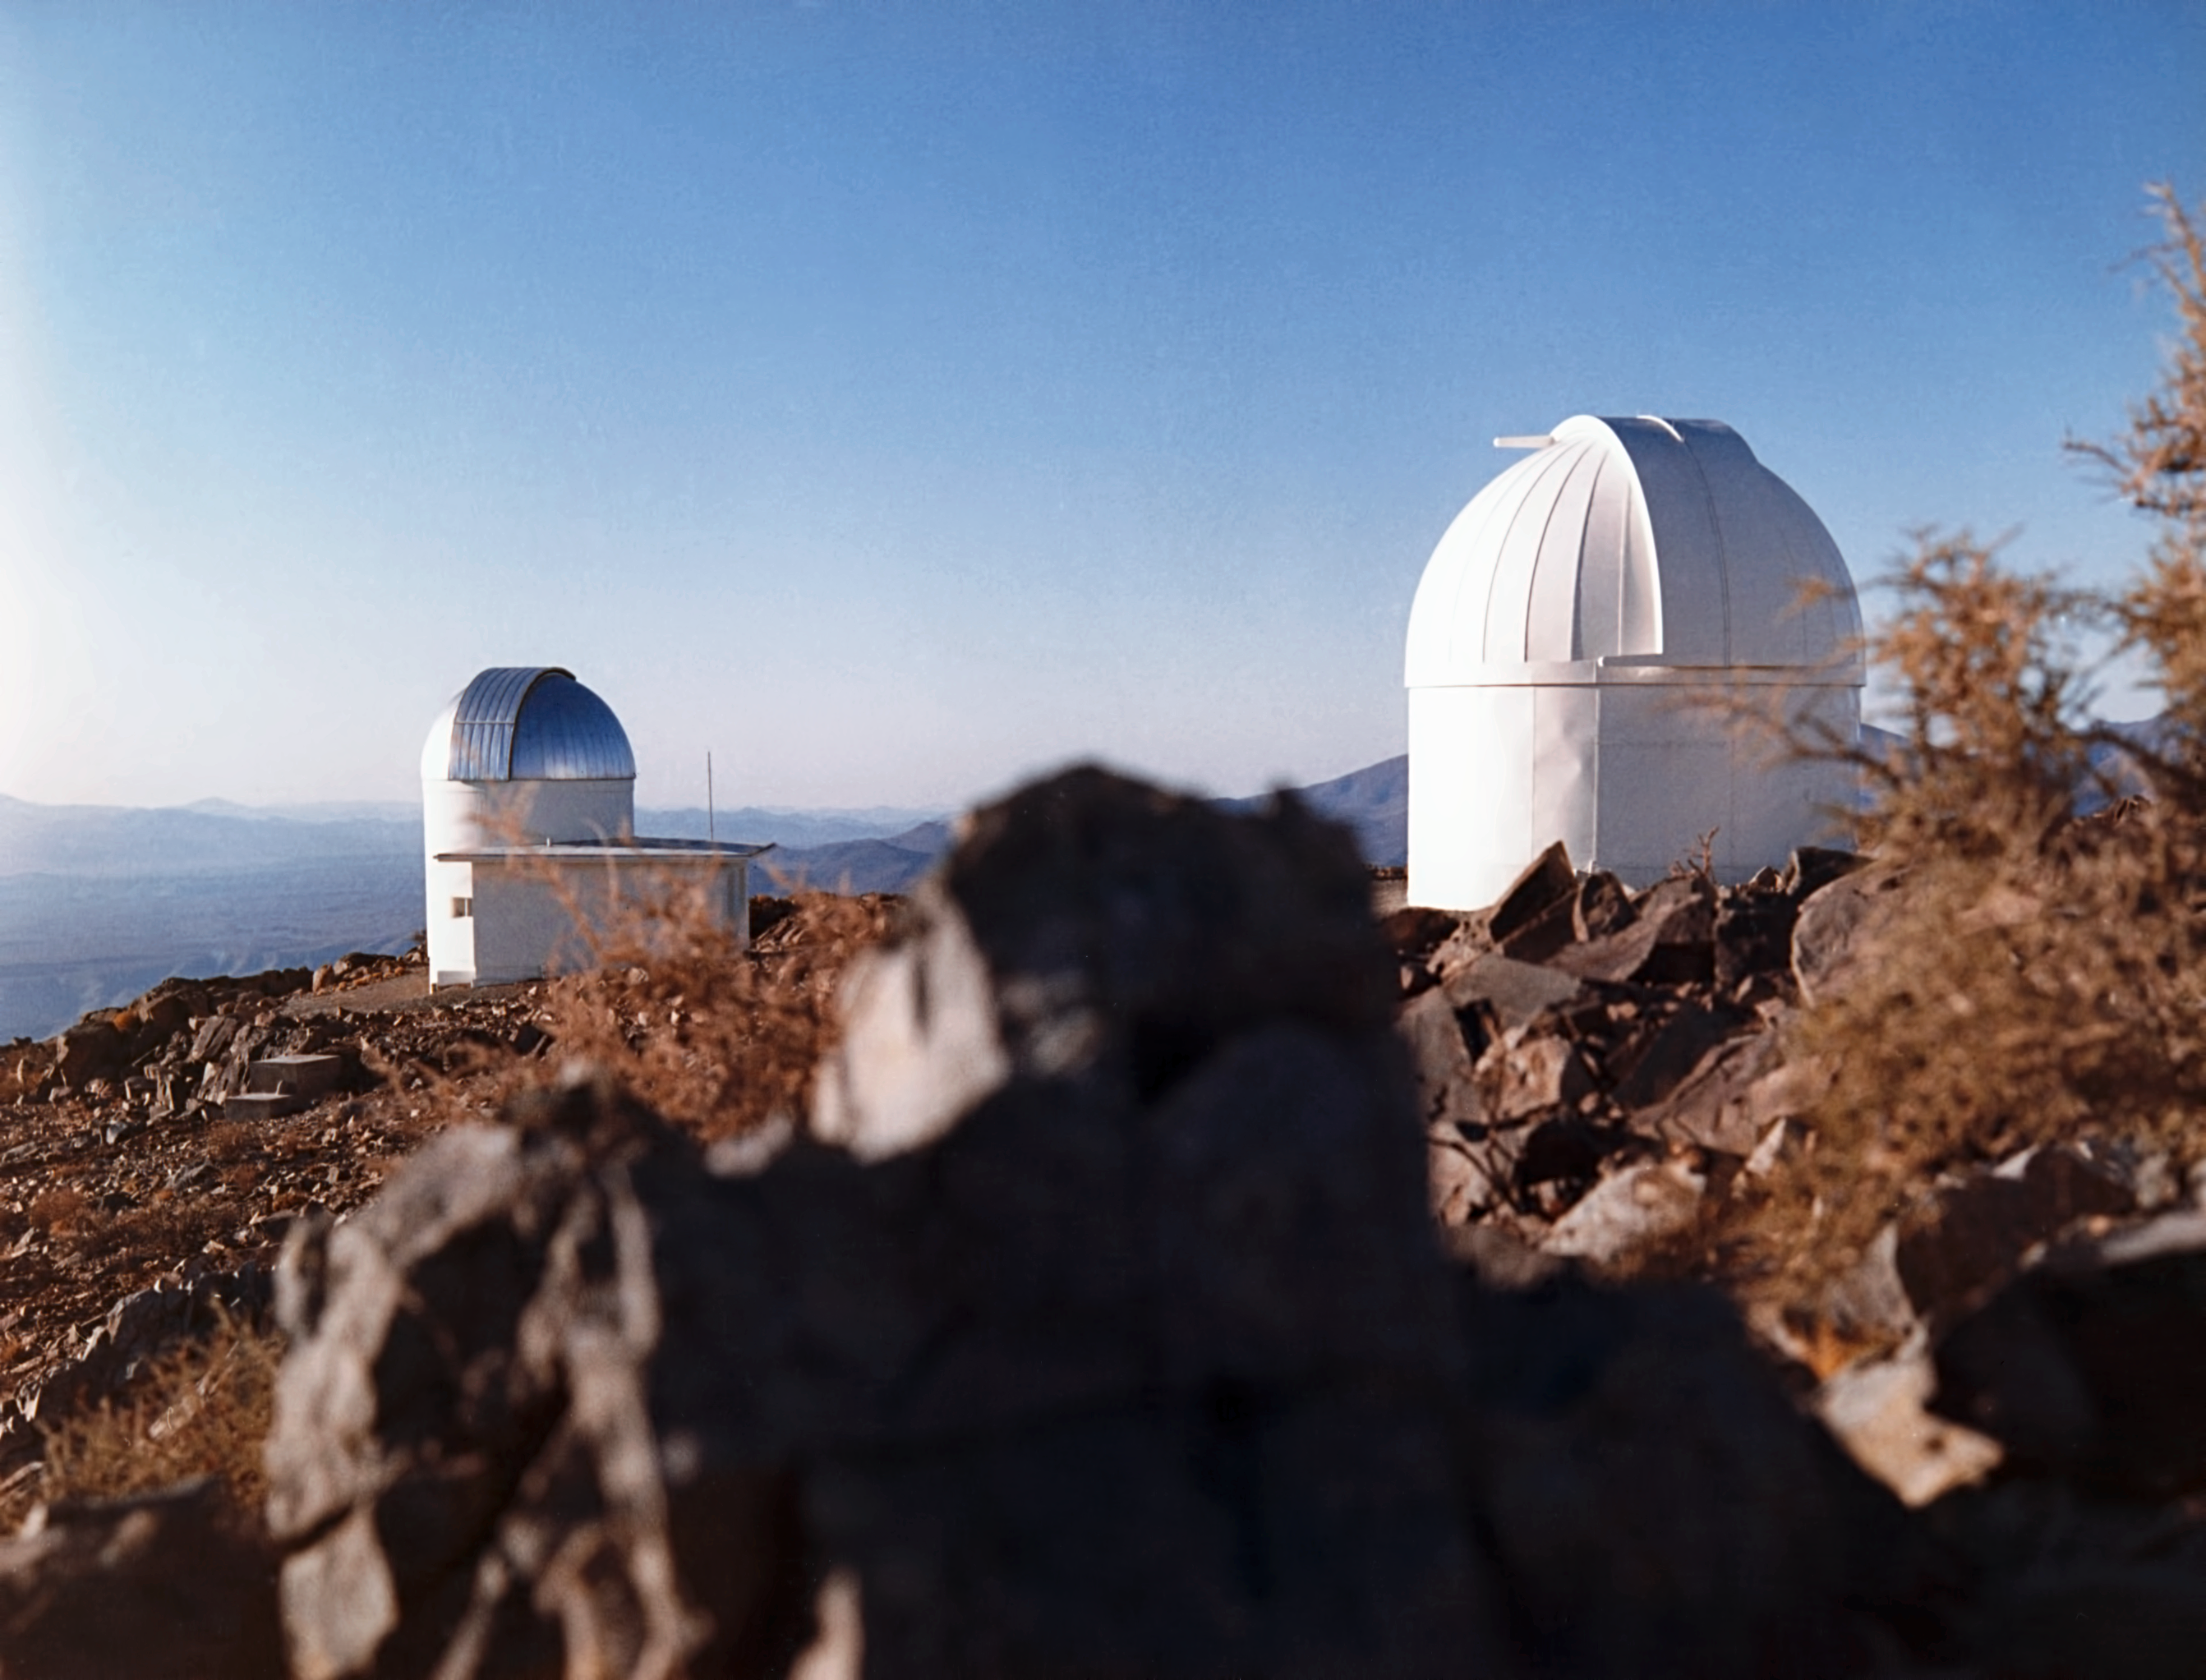

Uphill at La Silla

~1975, a view uphill, from the new hotel towards the small telescopes.

Credit: ESO/Hochtief